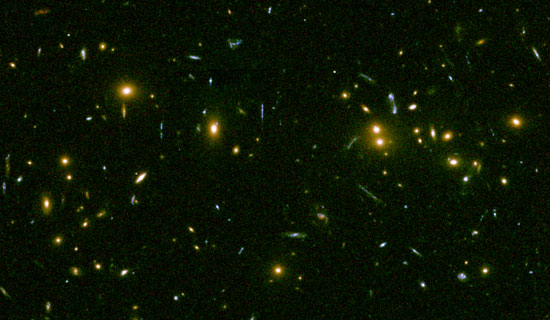

Central part of the galaxy cluster RXJ0152.7-1357

The central part of the galaxy cluster RXJ0152.7-1357, which lies at a redshift of 0.83, is shown in this HST/ACS archival data view. The image covers 75 × 45 arcseconds, which corresponds to about 0.6 × 0.35 megaparsecs. Most of the galaxies in the cluster appear as yellow/orange objects in this image, and most of these are elliptical galaxies. The many faint blue and very elongated objects are gravitationally lensed background galaxies. The gravitational lensing shows, in agreement with the X-ray data, that RXJ0152.7-1357 is a very massive cluster. The observations were done in three colors, r' (630nm), i' (775nm), and z' (925nm). These images are shown as blue (r'), green (i'), and red (z') to form the color image.

Credit: International Gemini Observatory/NOIRLab/NSF/AURA